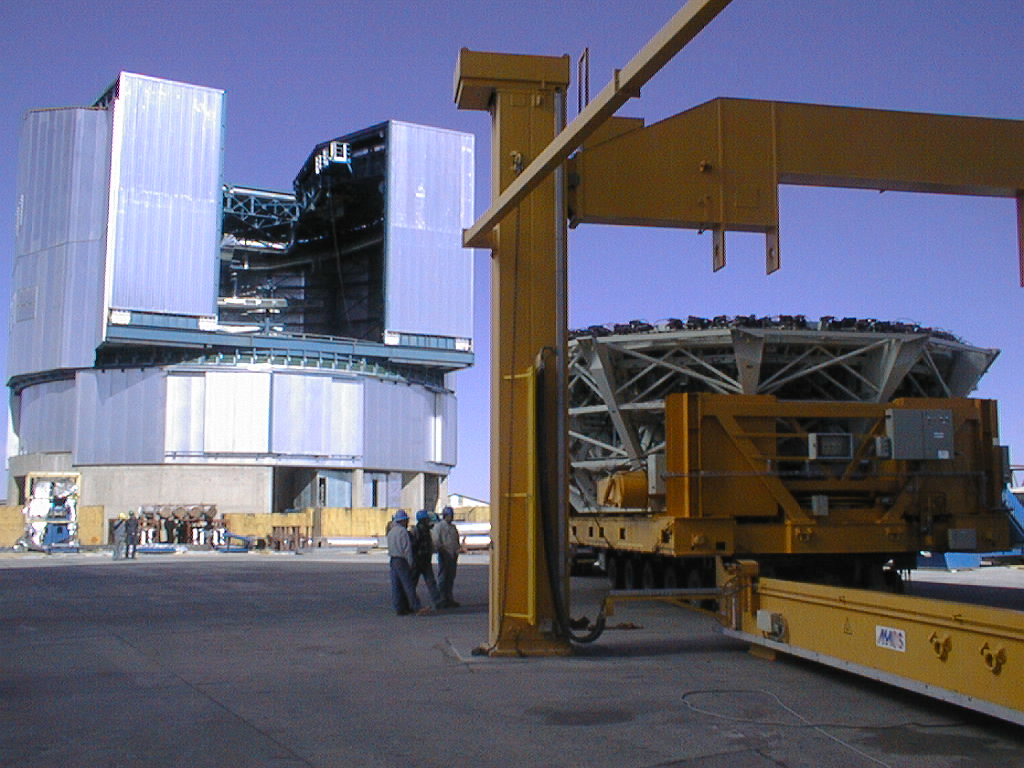

Construction work on the VLT UT4

The UT4 enclosure, as seen behind the M1 Mirror Cell, arriving at UT2. (Photo obtained on December 12, 1998).

Credit: ESO